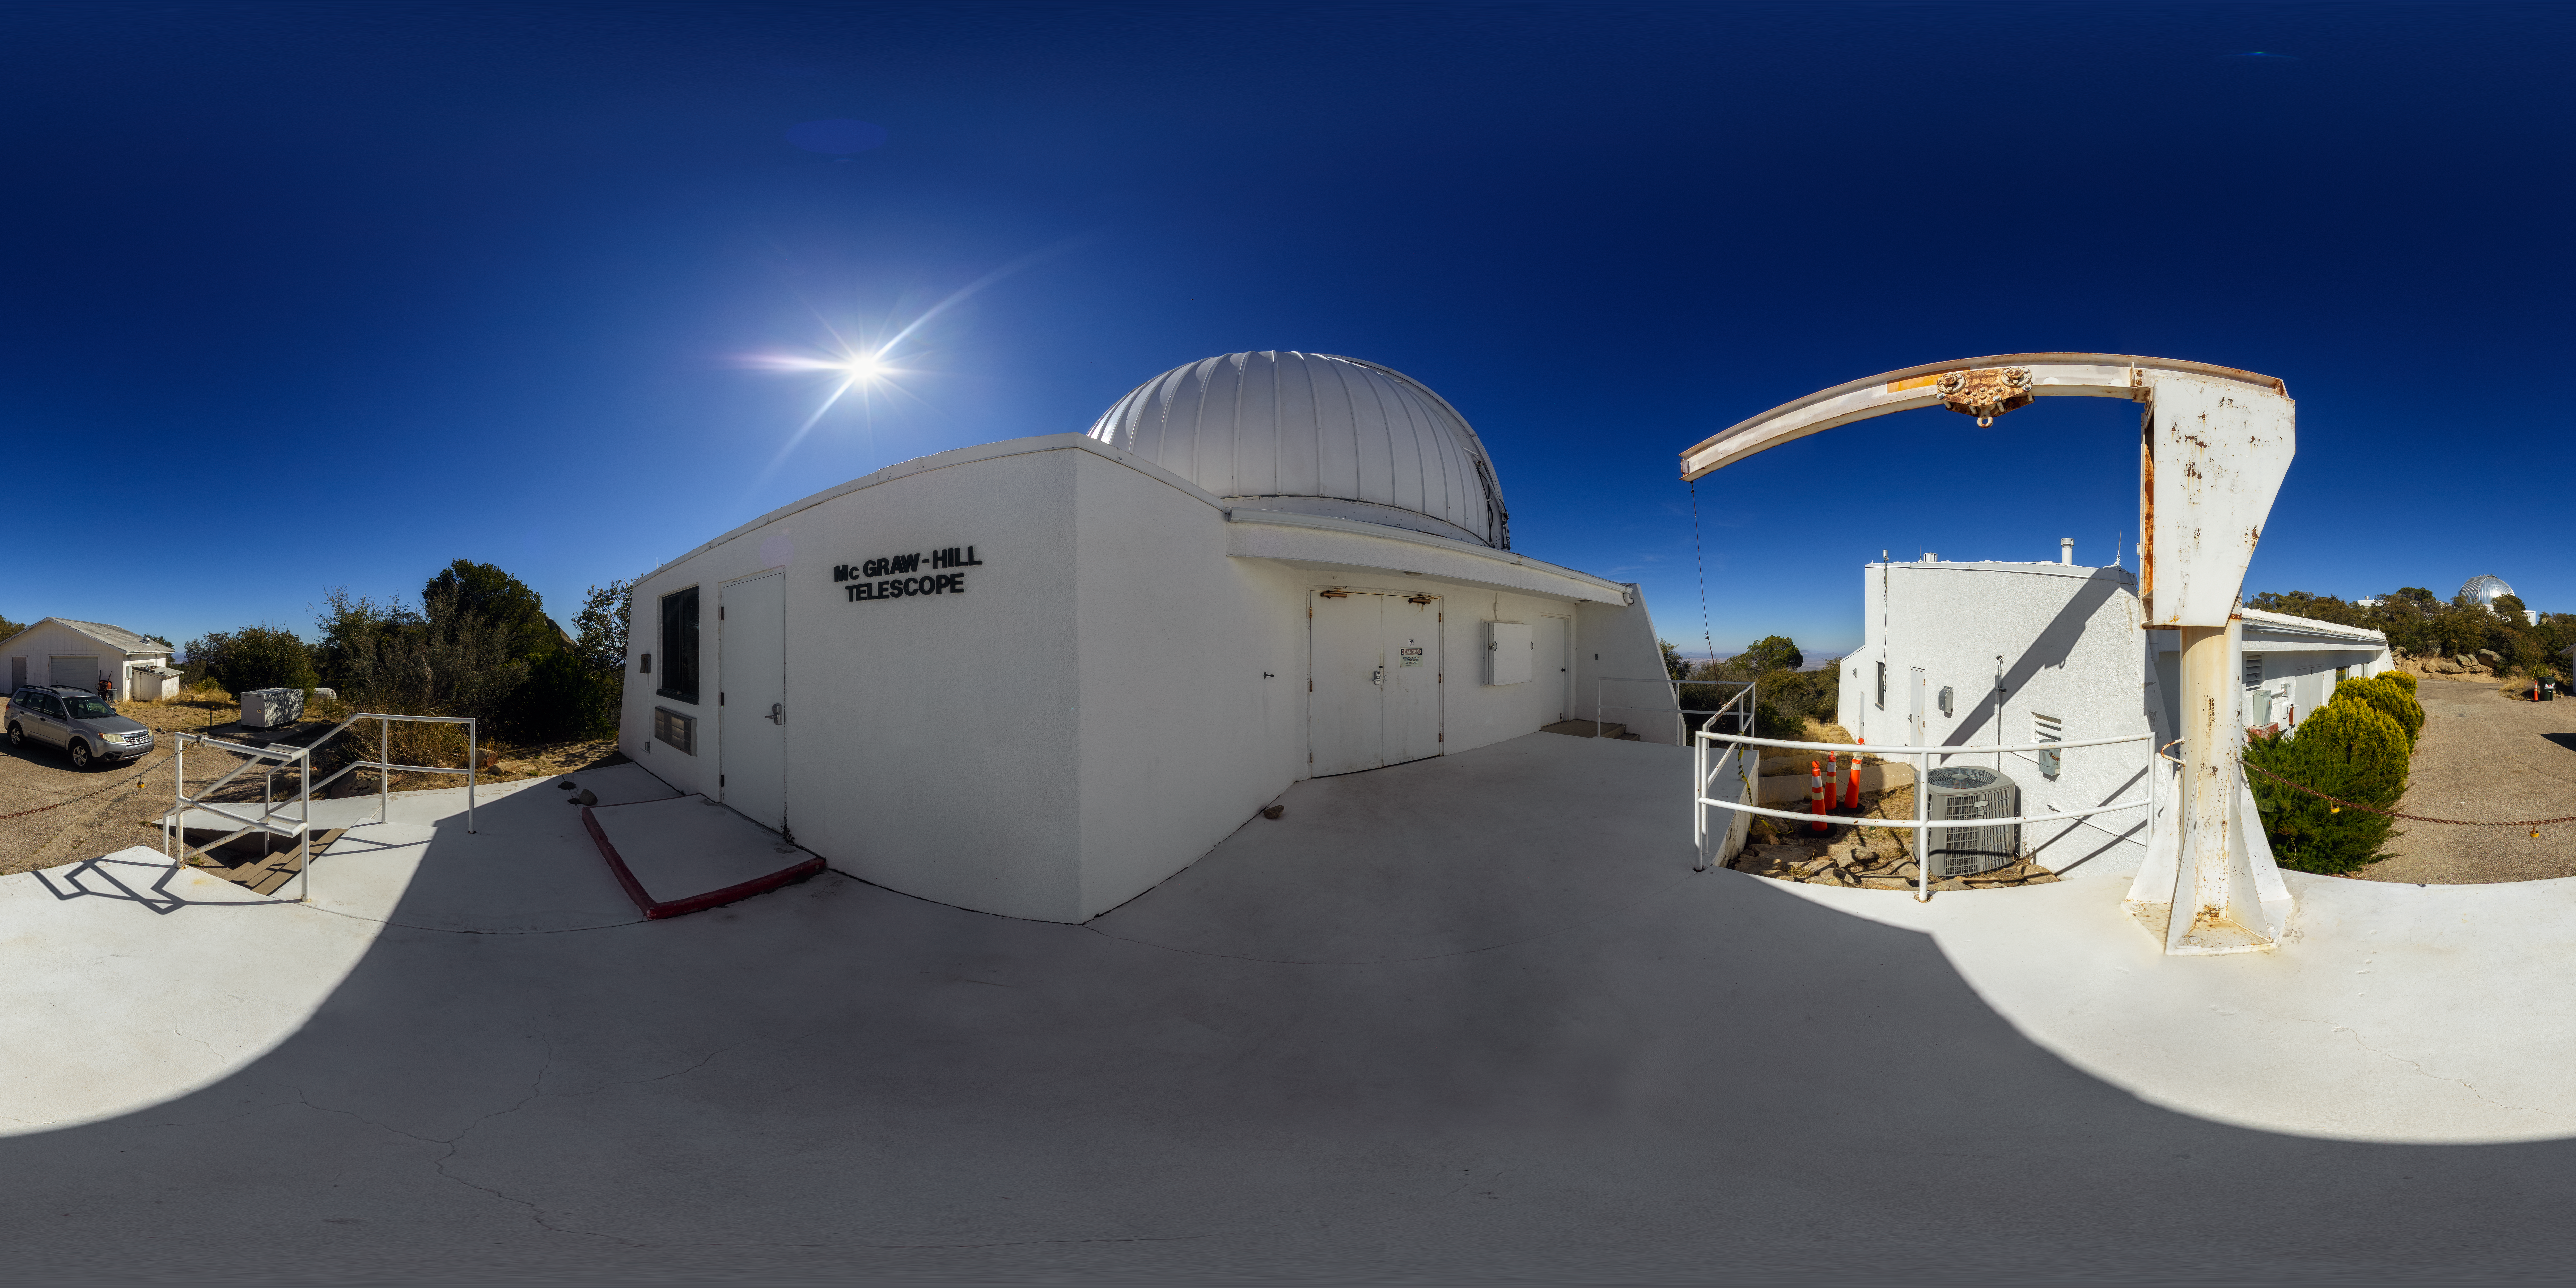

McGraw-Hill 1.3-meter Telescope Panorama

A 360-degree panorama of the McGraw-Hill 1.3-meter Telescope at Kitt Peak National Observatory. A fisheye/fulldome version of this image can be found here.

Credit: NOIRLab/AURA/NSF/P. Horálek